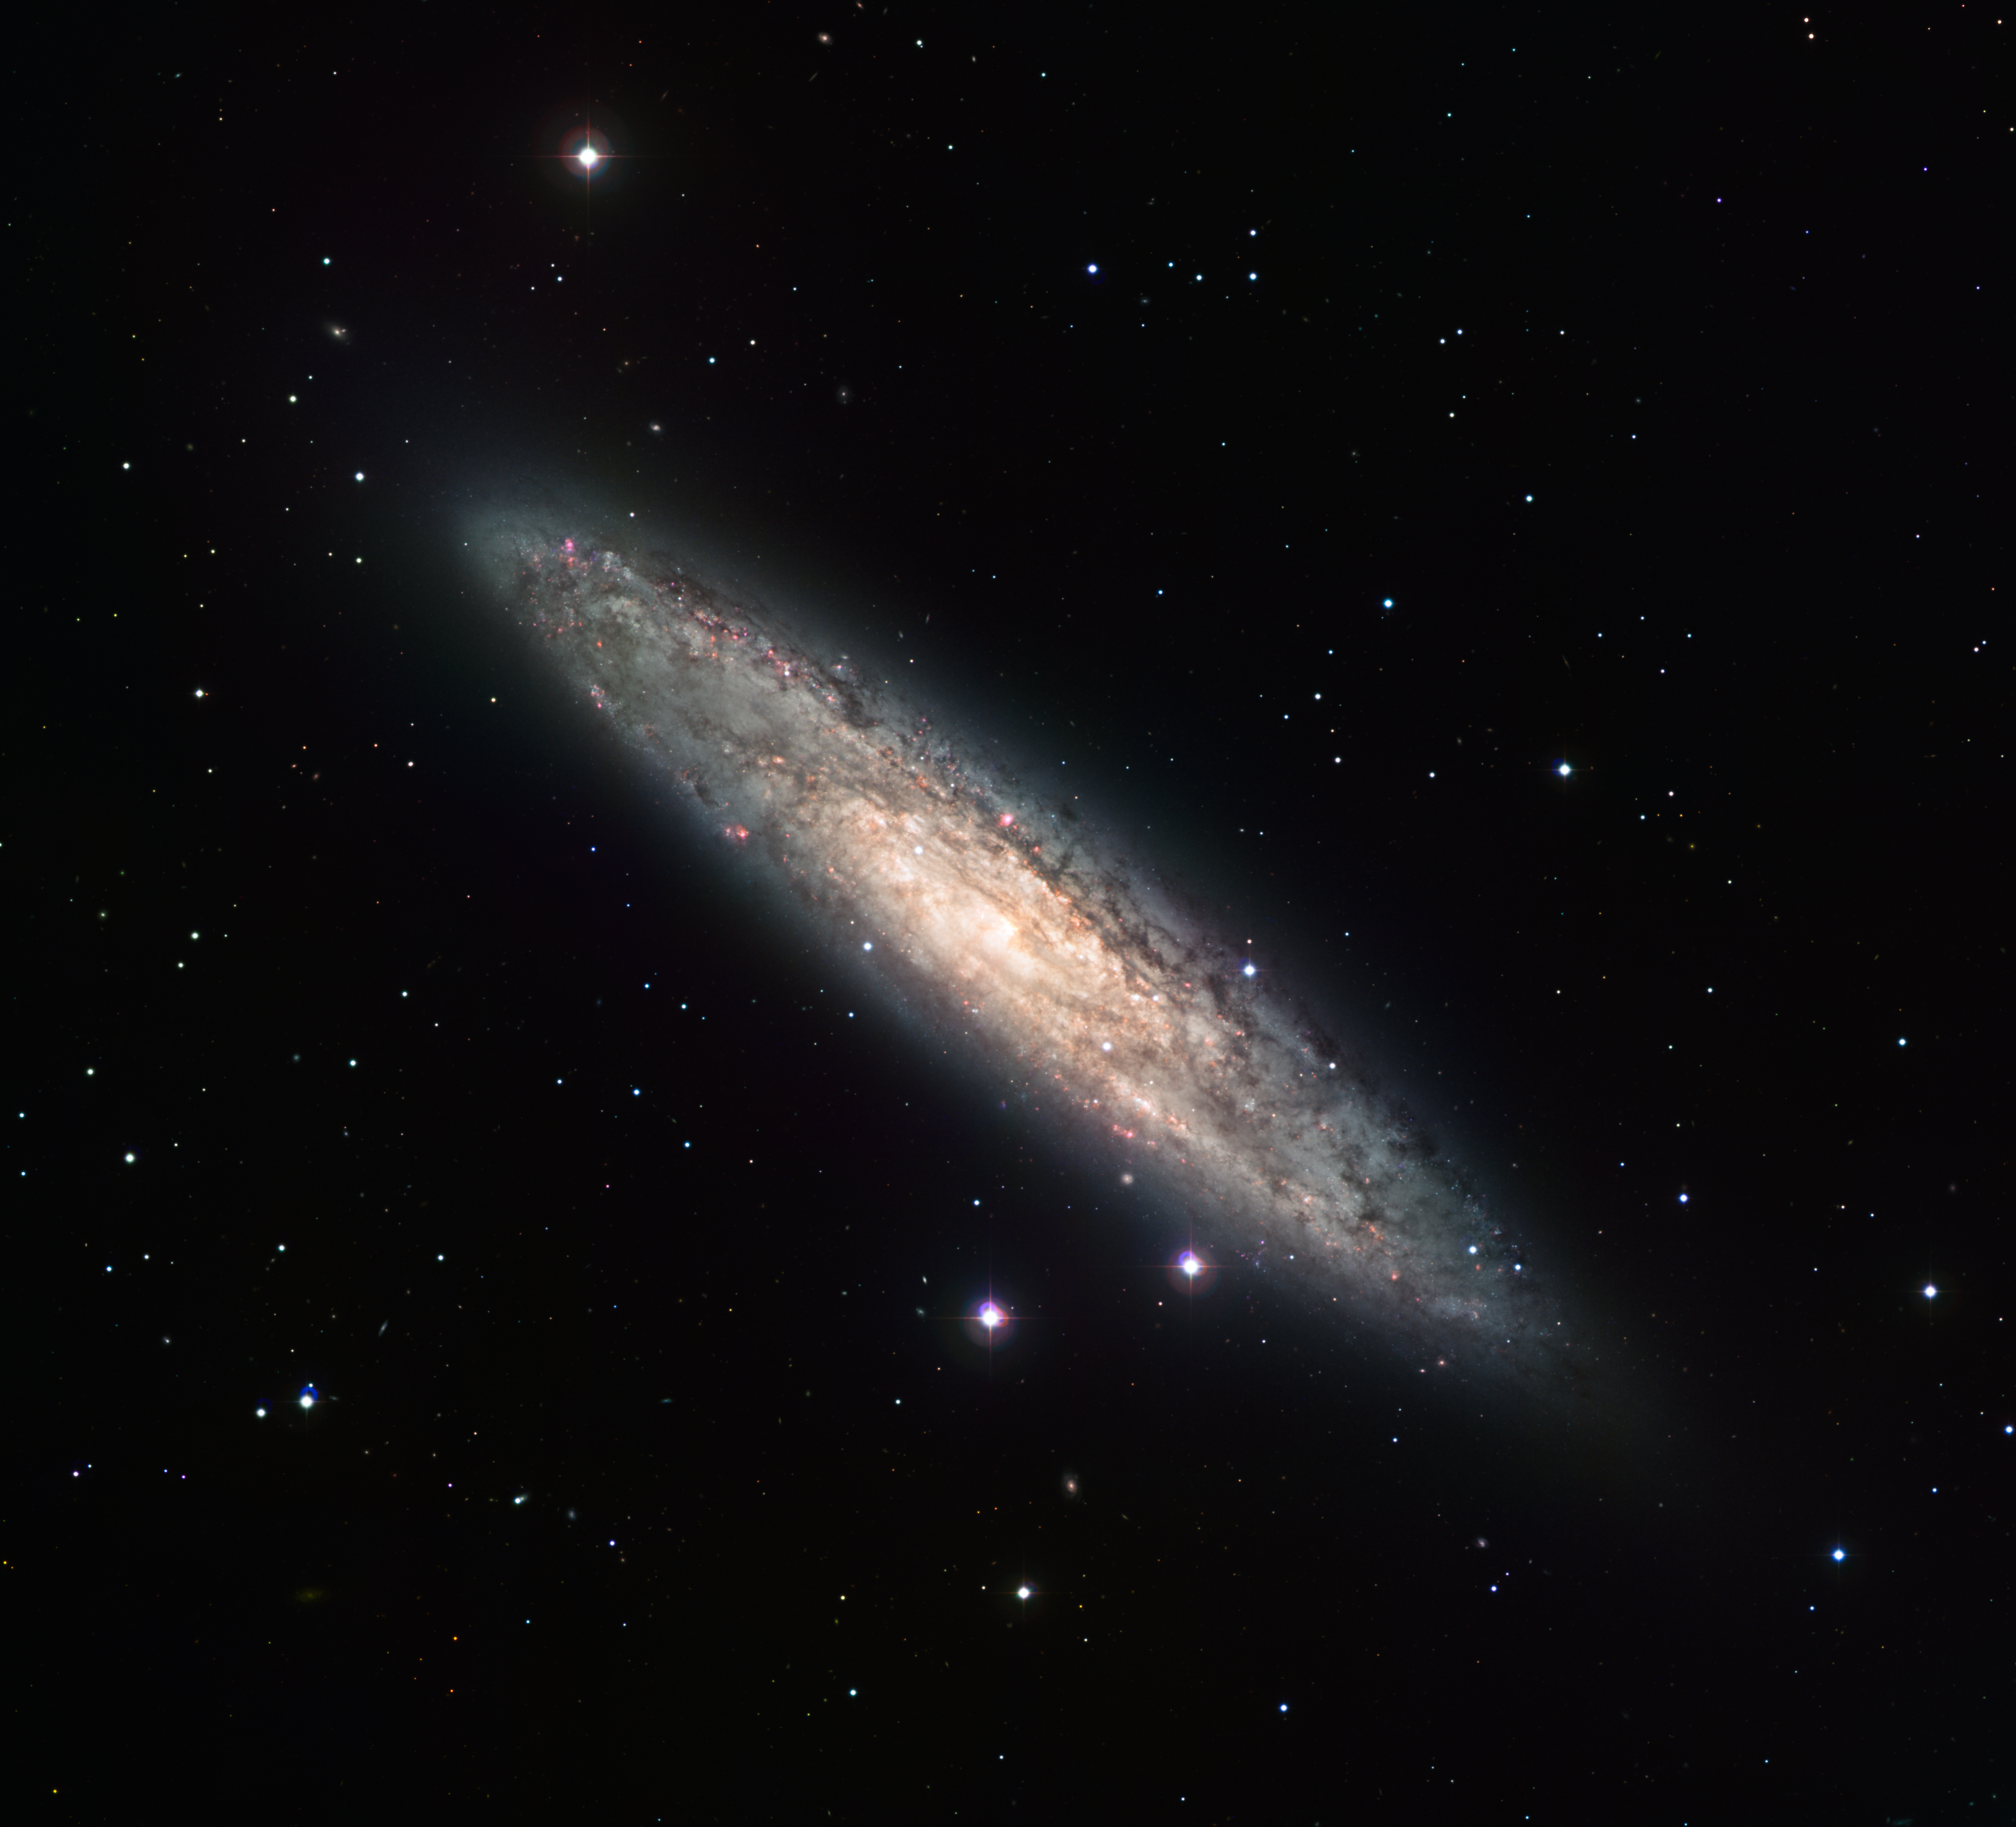

Spiral galaxy NGC 253*

Measuring 70 000 light-years across and laying 13 million light-years away, the nearly edge-on spiral galaxy NGC 253 is revealed here in an image from the Wide Field Imager (WFI) on the MPG/ESO 2.2-metre telescope at the La Silla Observatory. The image is based on data obtained through four different filters (R, V, H-alpha and OIII). North is up and East to the left. The field of view is 30 arcminutes.

Credit: ESO